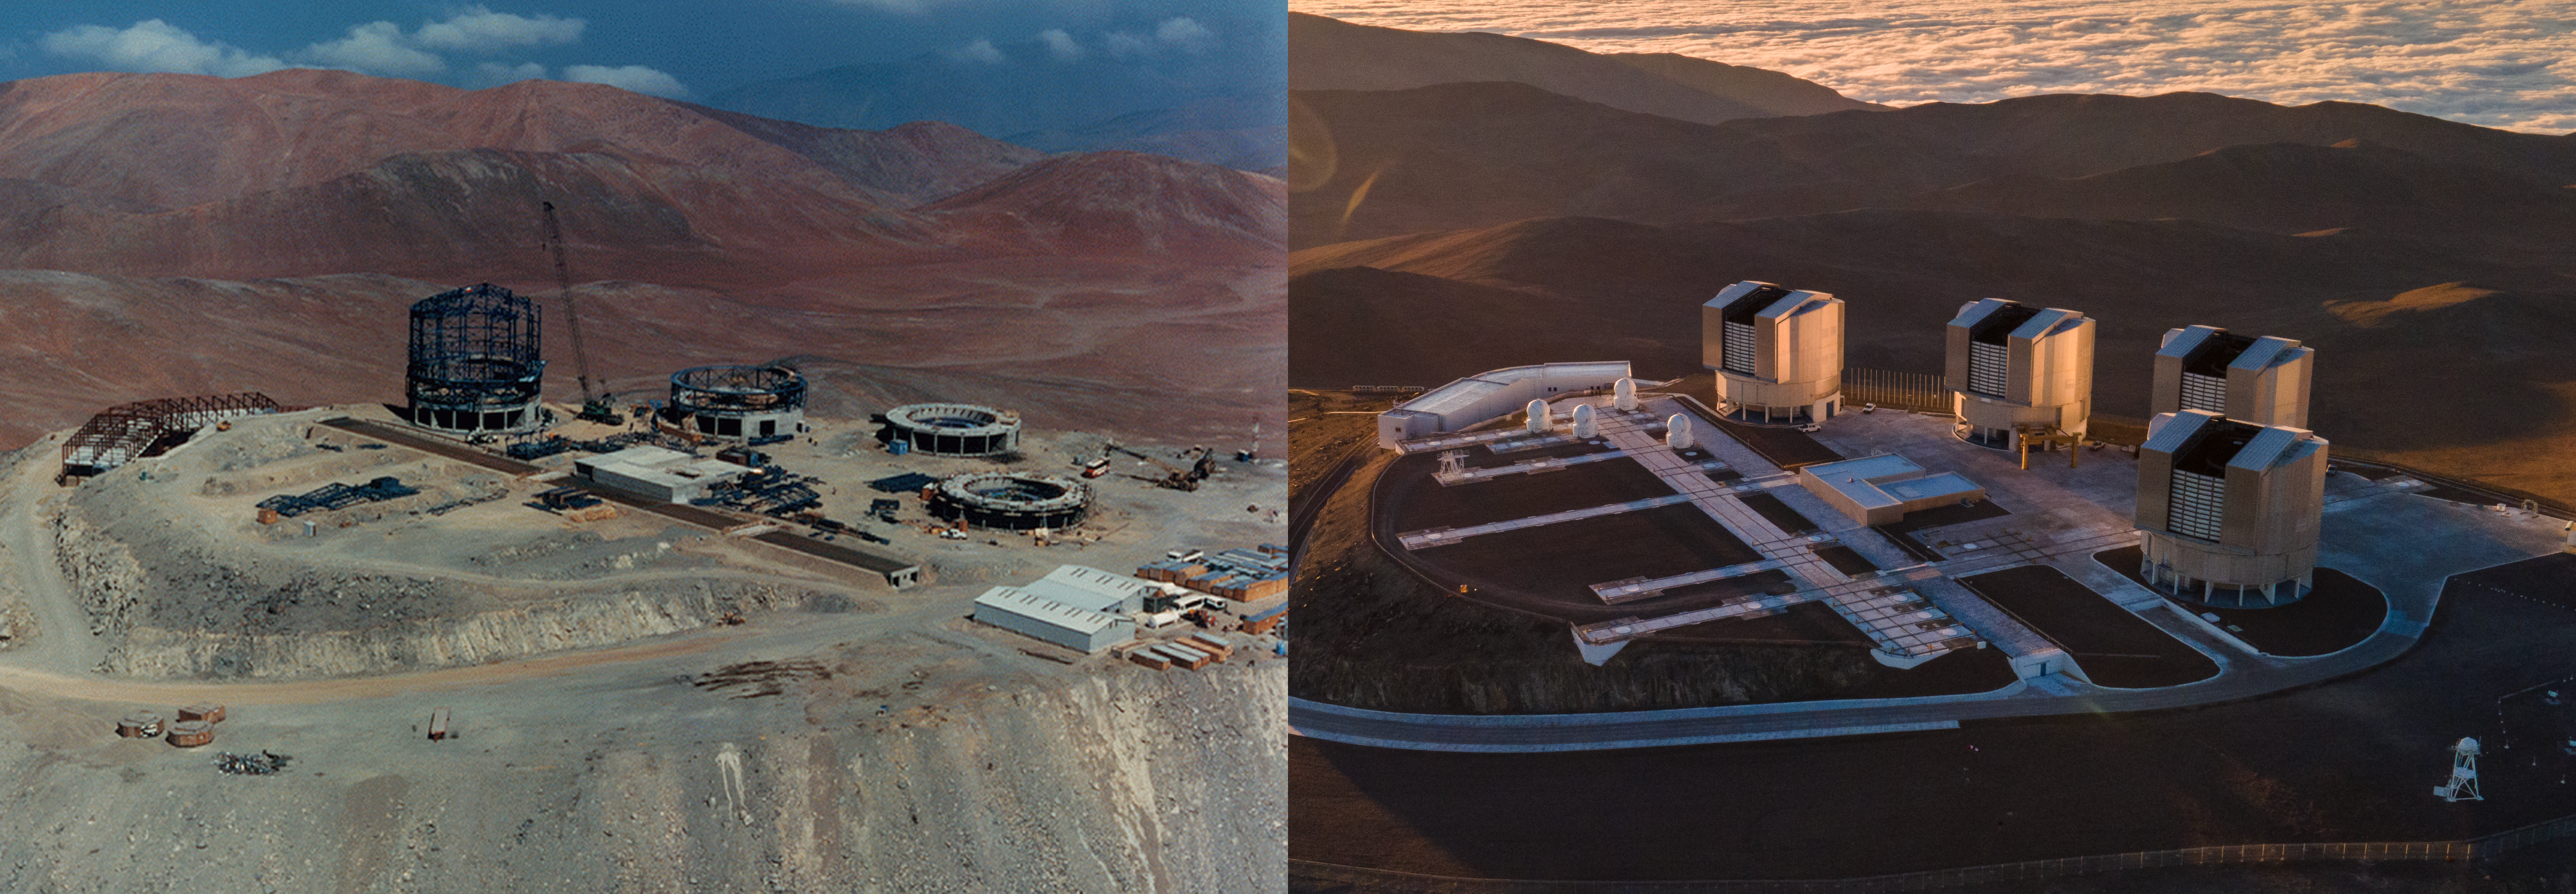

VLT: then vs now

A lot can change in more than two decades — just take a look at these pictures of ESO’s Very Large Telescope (VLT)! On the left we see the VLT when it was still under construction atop Cerro Paranal in Chile, while on the right we see it in all its glory as it stands today.

Before building the telescopes themselves the mountain had to be lowered by 28 metres to create the telescope platform, which meant removing some 350 000 cubic metres of rock. Then in 1998 the Unit Telescope UT1 (Antu), the leftmost telescope and the furthest along in its construction in the “then” picture, captured its first image of the cosmos — 25 years ago this week. Today, the VLT consists of four Unit Telescopes with main mirrors of 8.2 metres diameter and four movable 1.8-metre diameter Auxiliary Telescopes.

After a quarter of a century of observations, the VLT remains one of the world’s most advanced optical/infrared telescopes and is continuing to make key discoveries, and it’s being upgraded to help it pursue its mission to uncover the secrets of the Universe. These upgrades will ensure the VLT maintains its position at the forefront of science and engineering for years to come.

Happy Birthday VLT!

Timeline

1991: construction began at Paranal
1996: the image on the left was taken
1998: UT1 first light
2022: the image on the right was taken

Credit: ESO